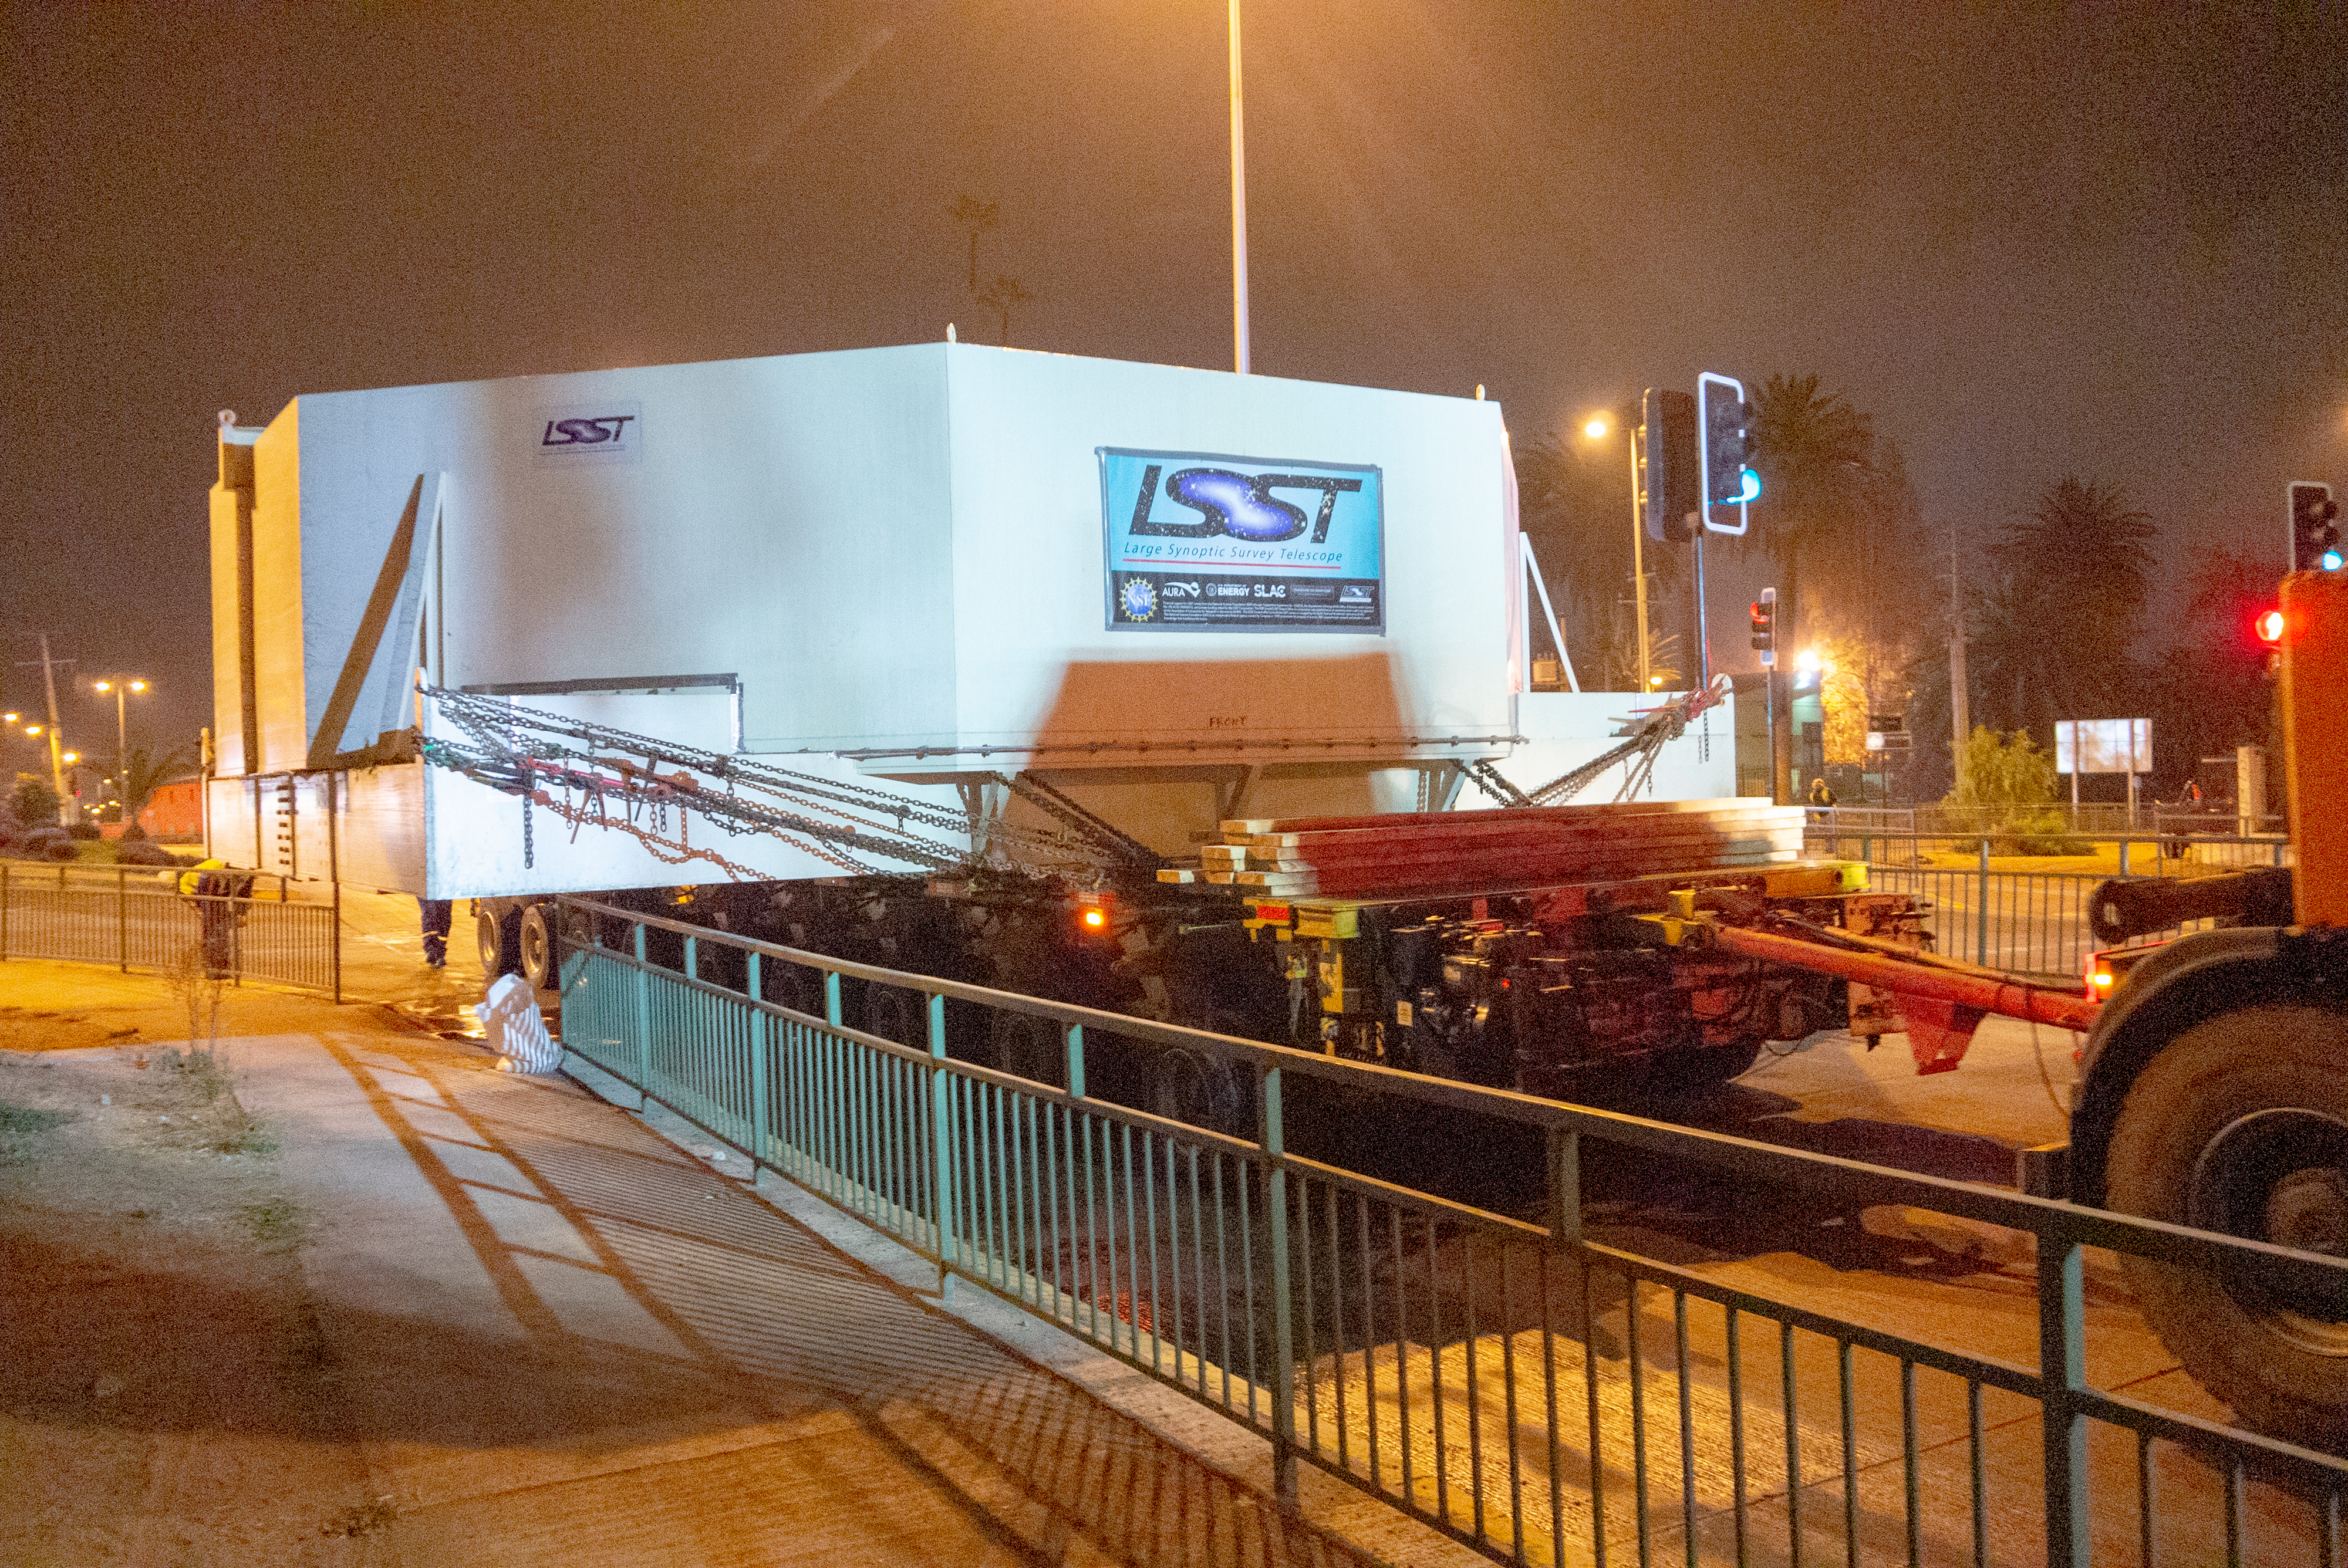

M1M3 Arrives in Chile

The LSST Primary/Tertiary Mirror (M1M3) arrived in the port of Coquimbo on May 7, and was transported to the LSST summit facility building over the next several days. It arrived on the summit on May 11, 2019.

Credit: Rubin Observatory/NSF/AURA